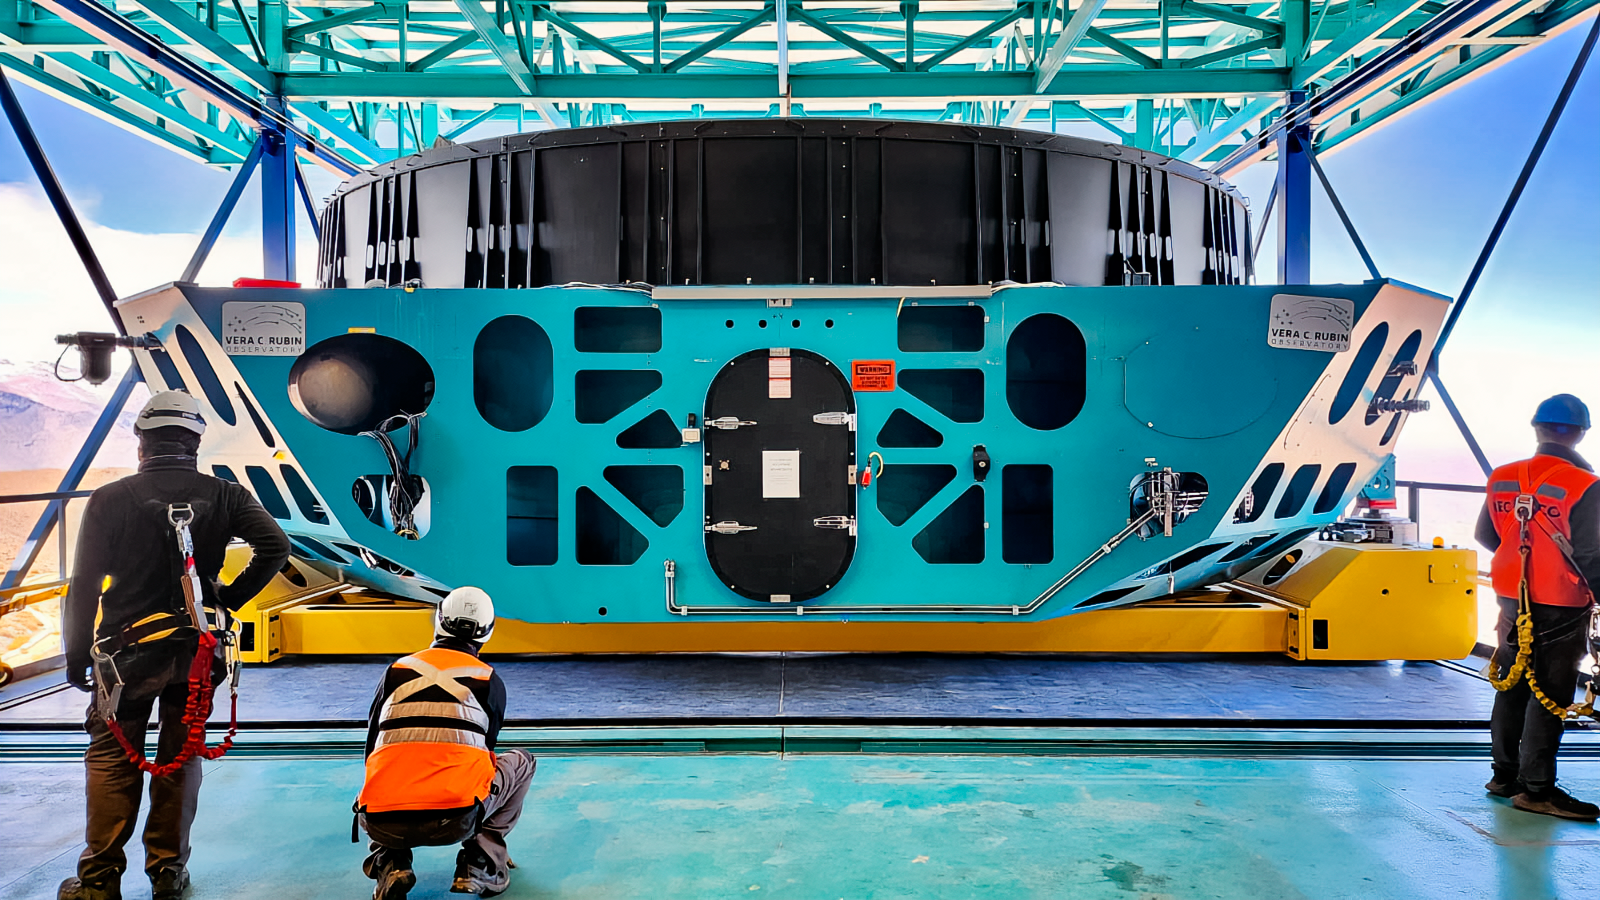

Rubin M1M3 installation

M1M3 install 7

Credit: RubinObs/NOIRLab/SLAC/NSF/DOE/AU